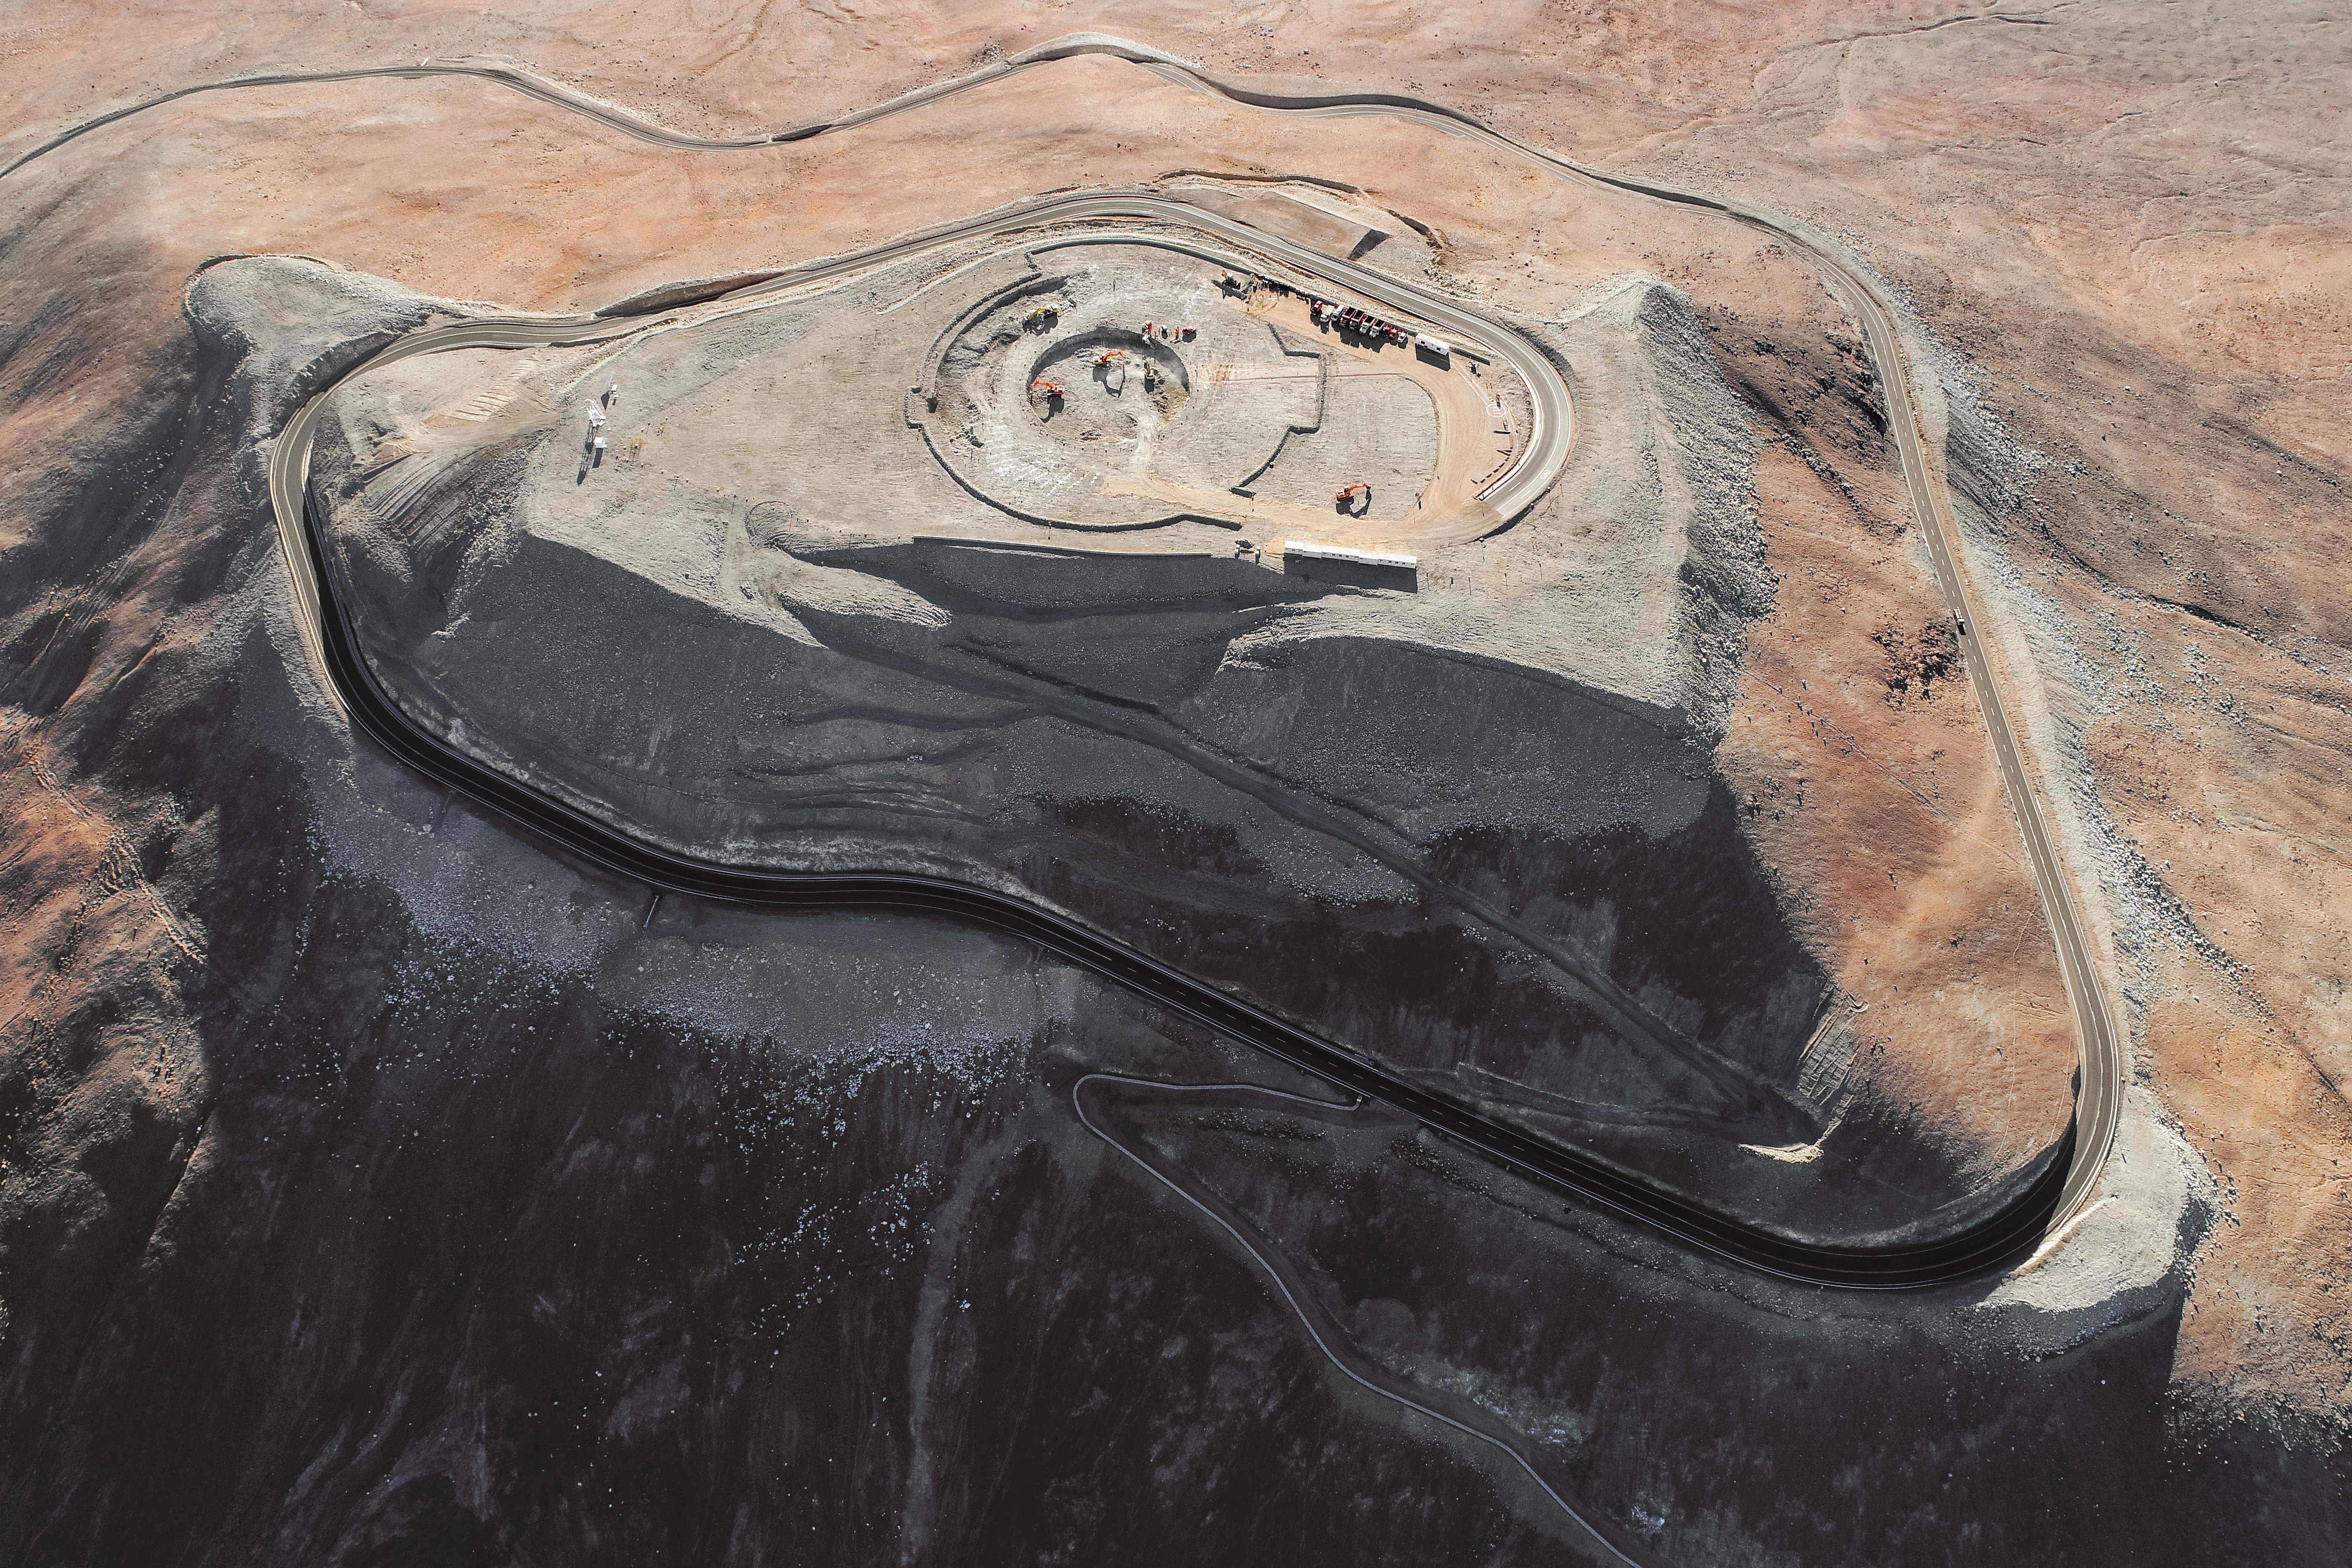

Spiralling onwards

Construction site of the Extremely Large Telescope.

Credit: ESO/G. Hüdepohl